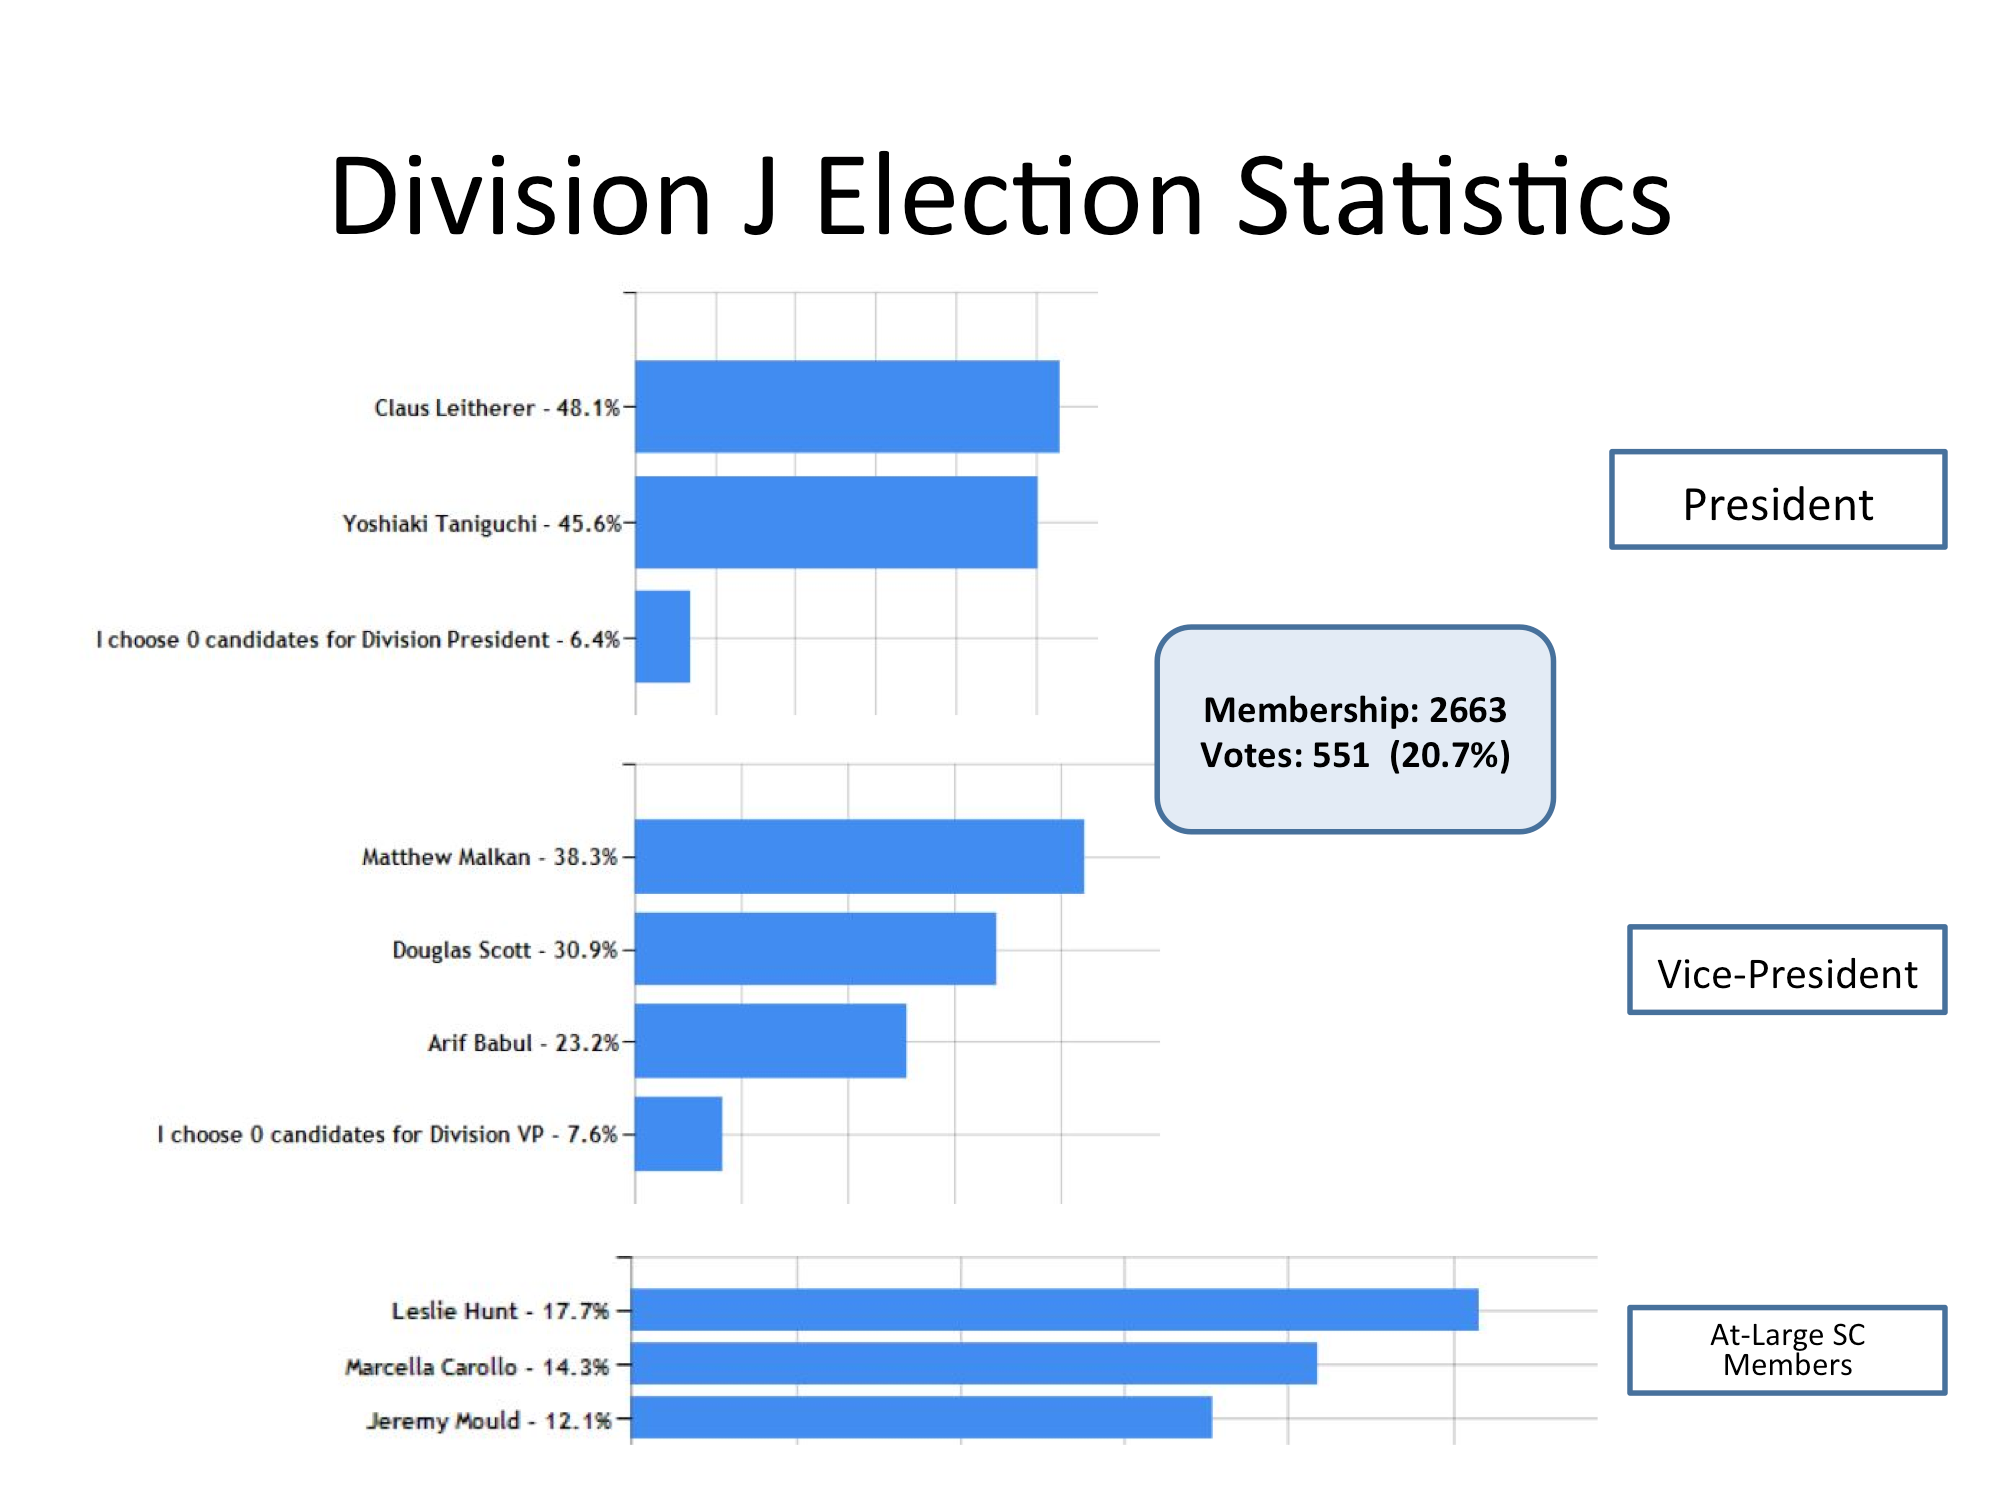

Division J Election Statistics

As of June 2015.

Credit: IAU